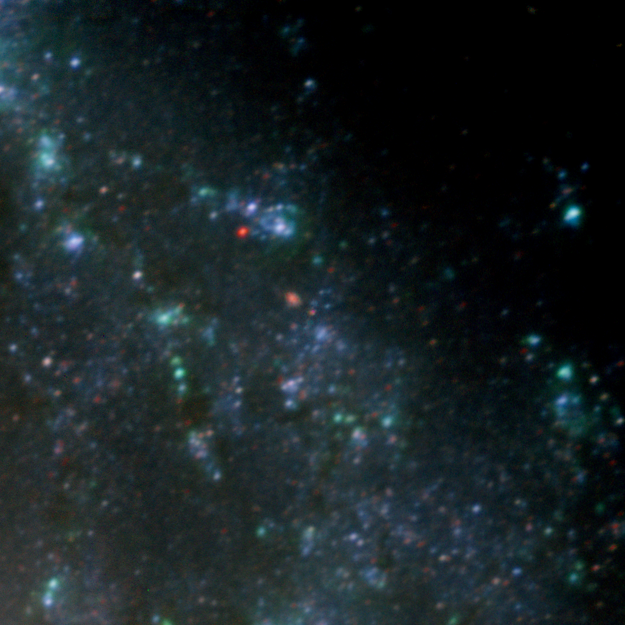

Massive Old Star Reveals Secrets On Deathbed

Blow-up of region around SN2003gd progenitor star, with star enhanced for visibility. From Gemini North GMOS image.

Credit: Gemini Observatory: GMOS Commissioning Team`